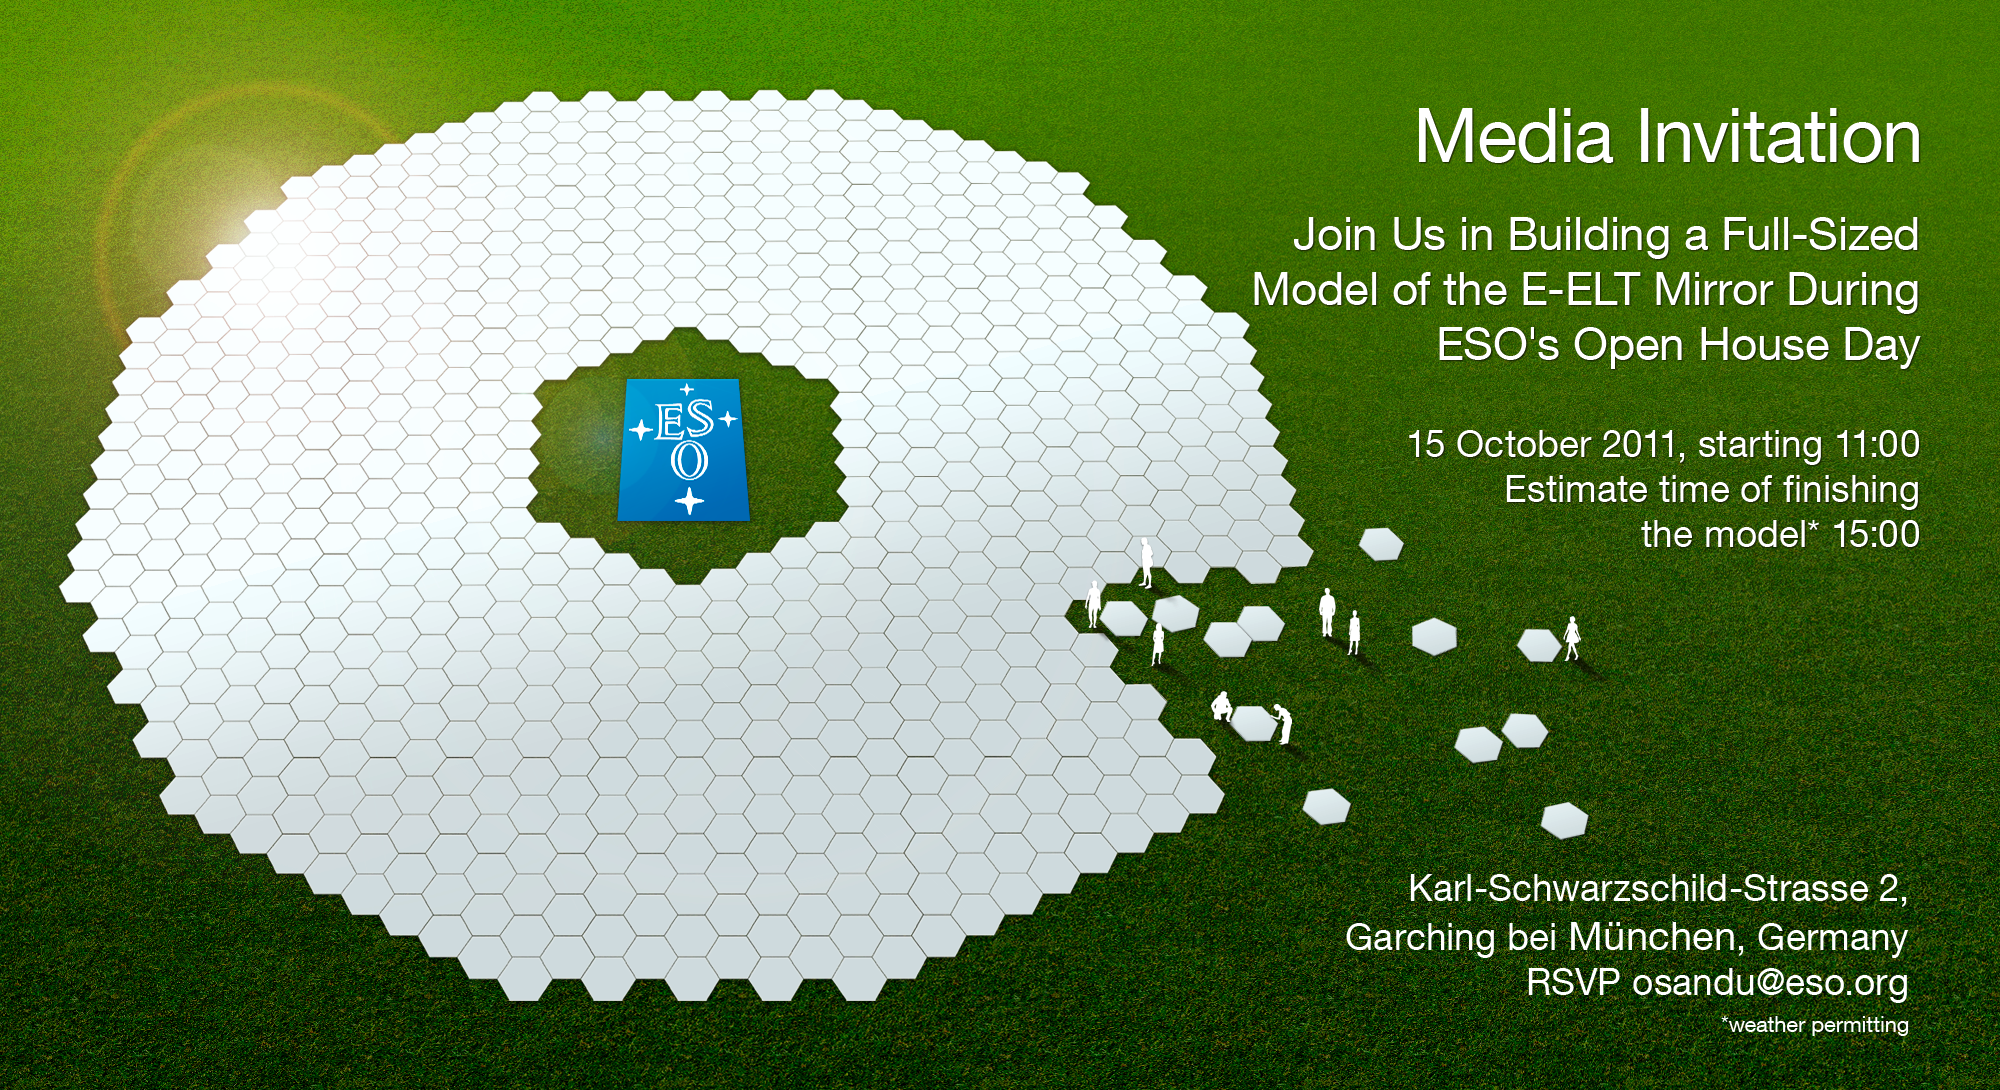

The E-ELT’s mirror mock-up (artist's impression)

Artist's impression of the mirror of the European Extremely Large Telescope (E-ELT) — the world's biggest eye on the sky. Made of 798 hexagons, the mirror has a diameter of 39 metres. The E-ELT will be the largest optical/infrared telescope in the world

Credit: ESO